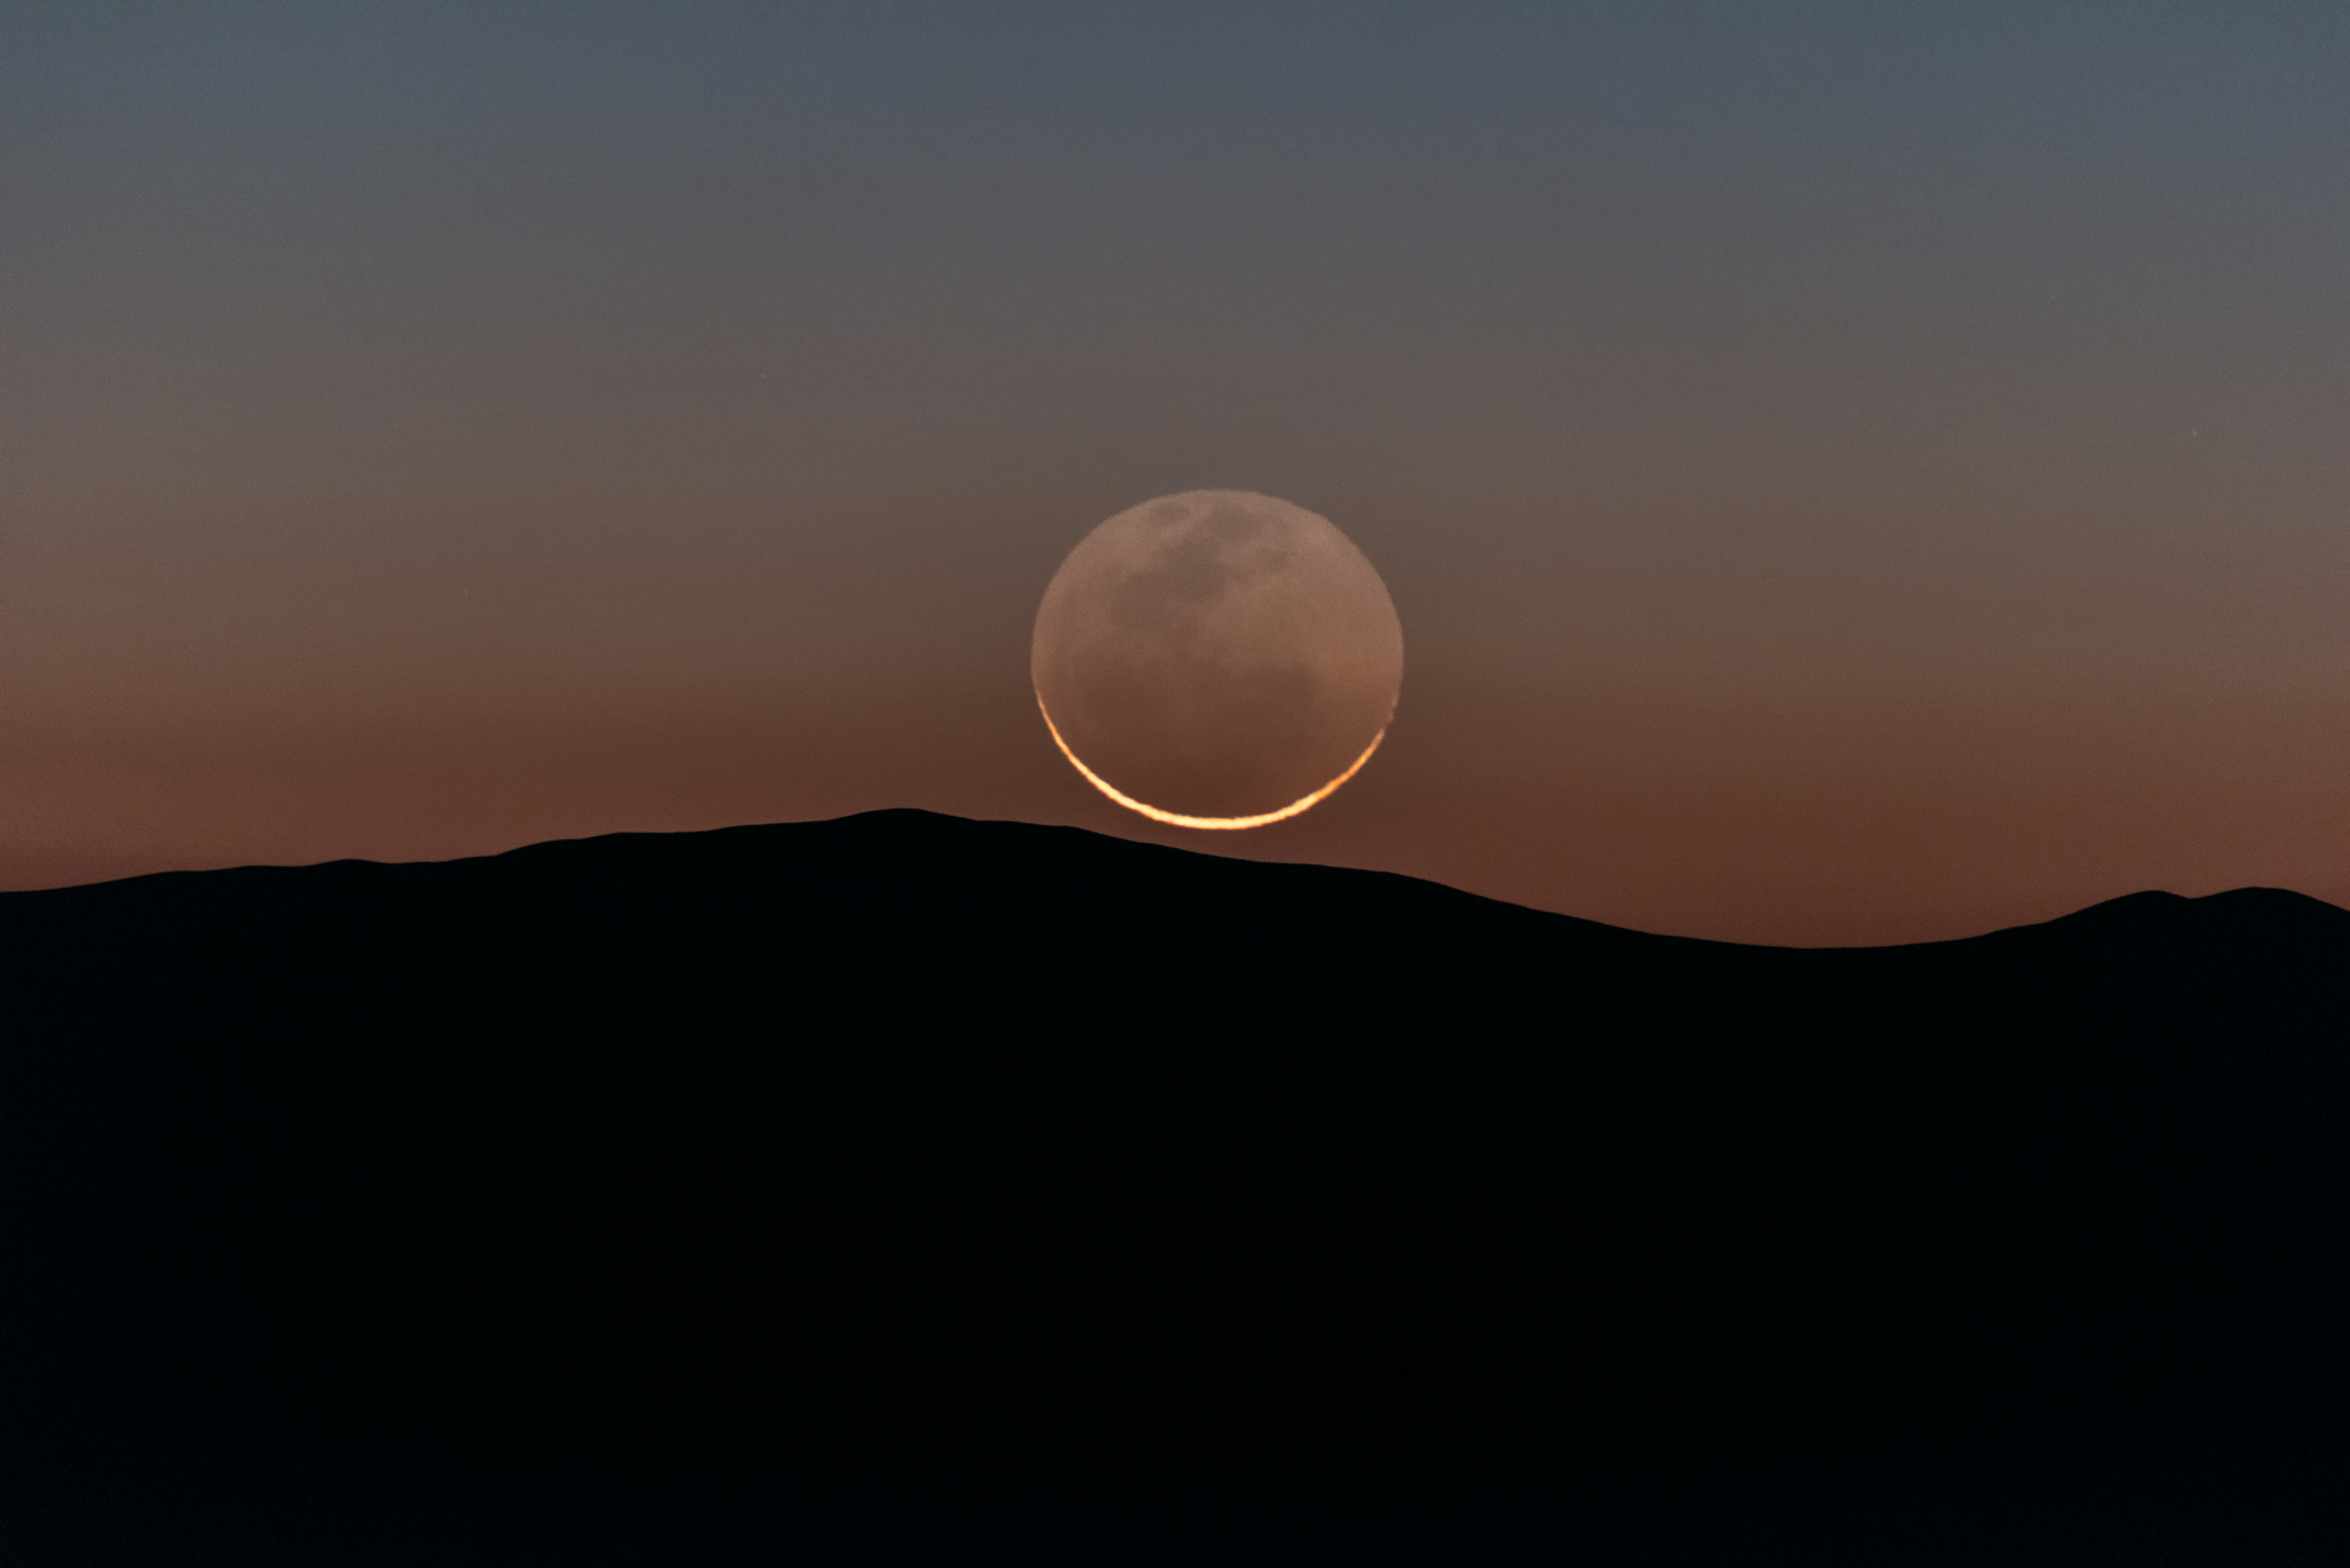

Good Moon rising

ESO's remote Paranal Observatory in Chile is one of the best spots in the world for observing the distant Universe. But sometimes it's nice to appreciate the things closer to home, like Earth's trusty lunar companion.

Credit: ESO/Y. Beletsky